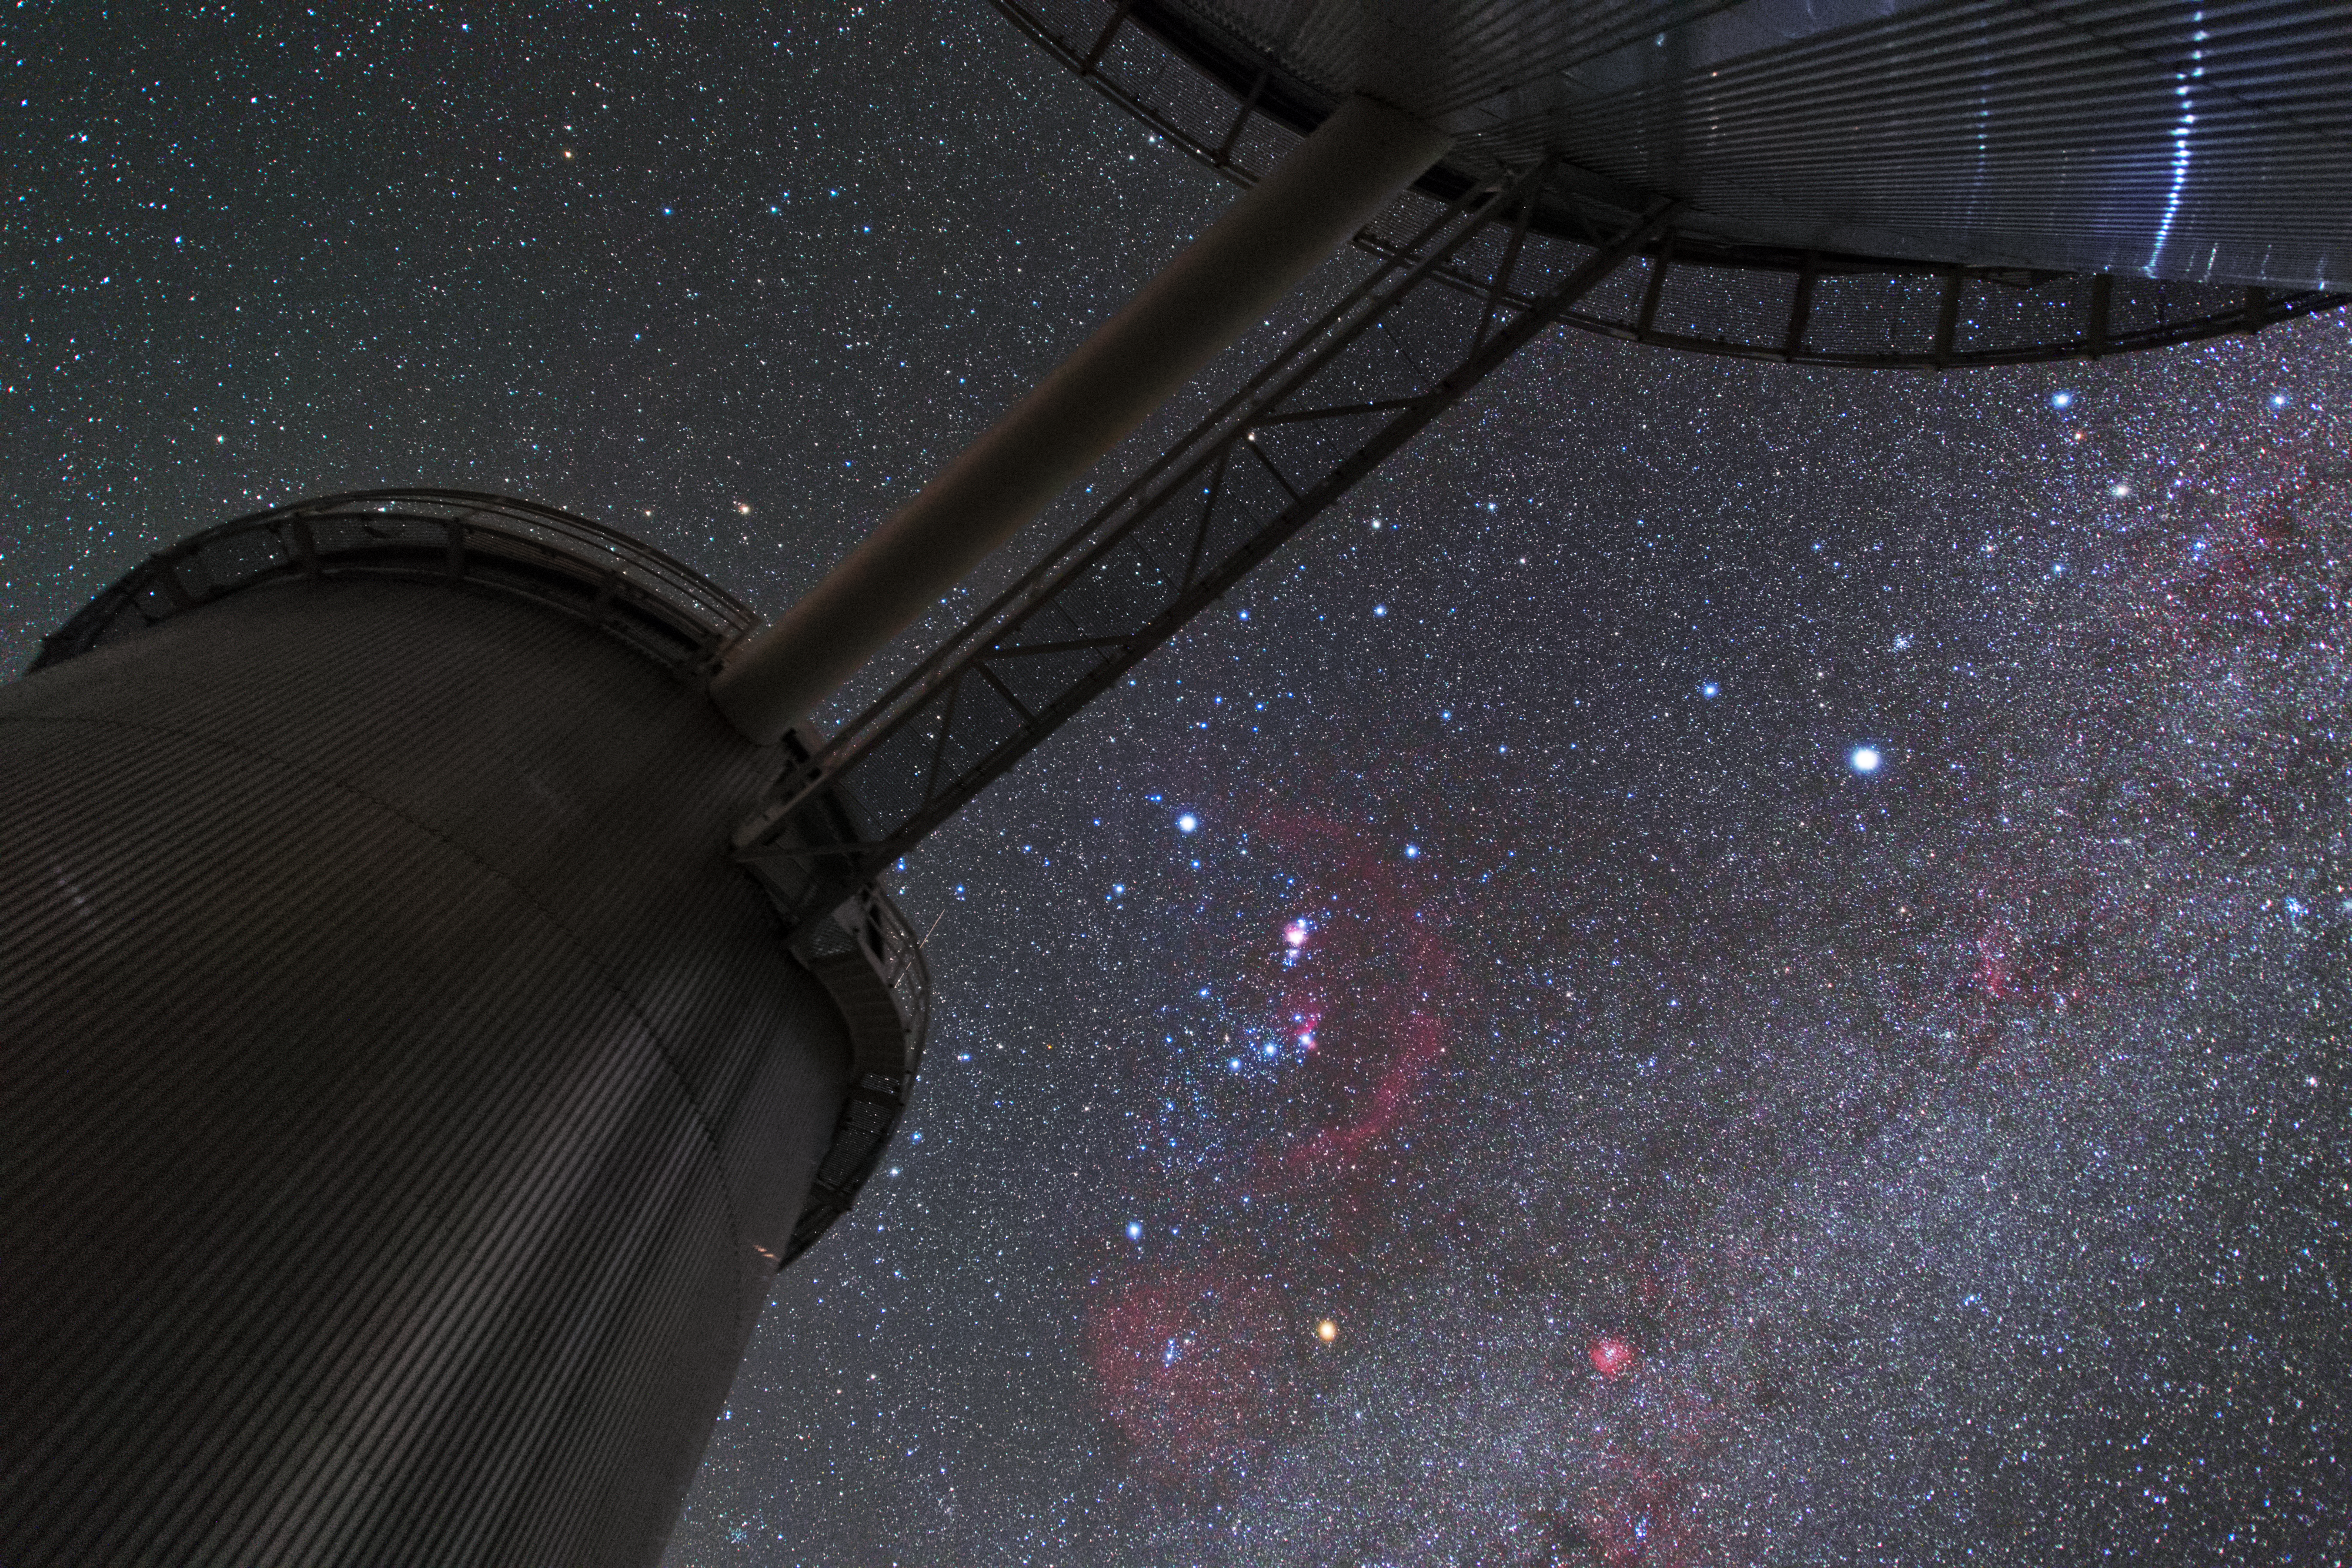

A planet hunter and its neighbour

In this spectacular shot from northern Chile, the immediately recognisable and magnificent constellation of Orion (The Hunter) peers down on the small walkway connecting ESO’s 3.6-metre telescope to the now-decommissioned Coudé Auxiliary Telescope, both located at ESO’s La Silla Observatory.

A closer look at this long exposure, captured by ESO Photo Ambassador Yuri Beletsky, reveals many interesting features — including a streak of light as an artificial satellite passes behind the telescope’s dome (to the right of the frame). Barnard’s Loop, a faint emission nebula thought to be the remnant of a supernova, appears as a faint reddish arc encircling the bright Orion Nebula. Just below and parallel to the walkway, the dark dust lanes of the Milky Way can be seen rippling across the starry sky.

ESO’s 3.6-metre telescope is equipped with the High Accuracy Radial velocity Planet Searcher (HARPS) instrument, one of the most accurate and productive planet hunters in the history of astronomy.

Credit: Y. Beletsky (LCO)/ESO